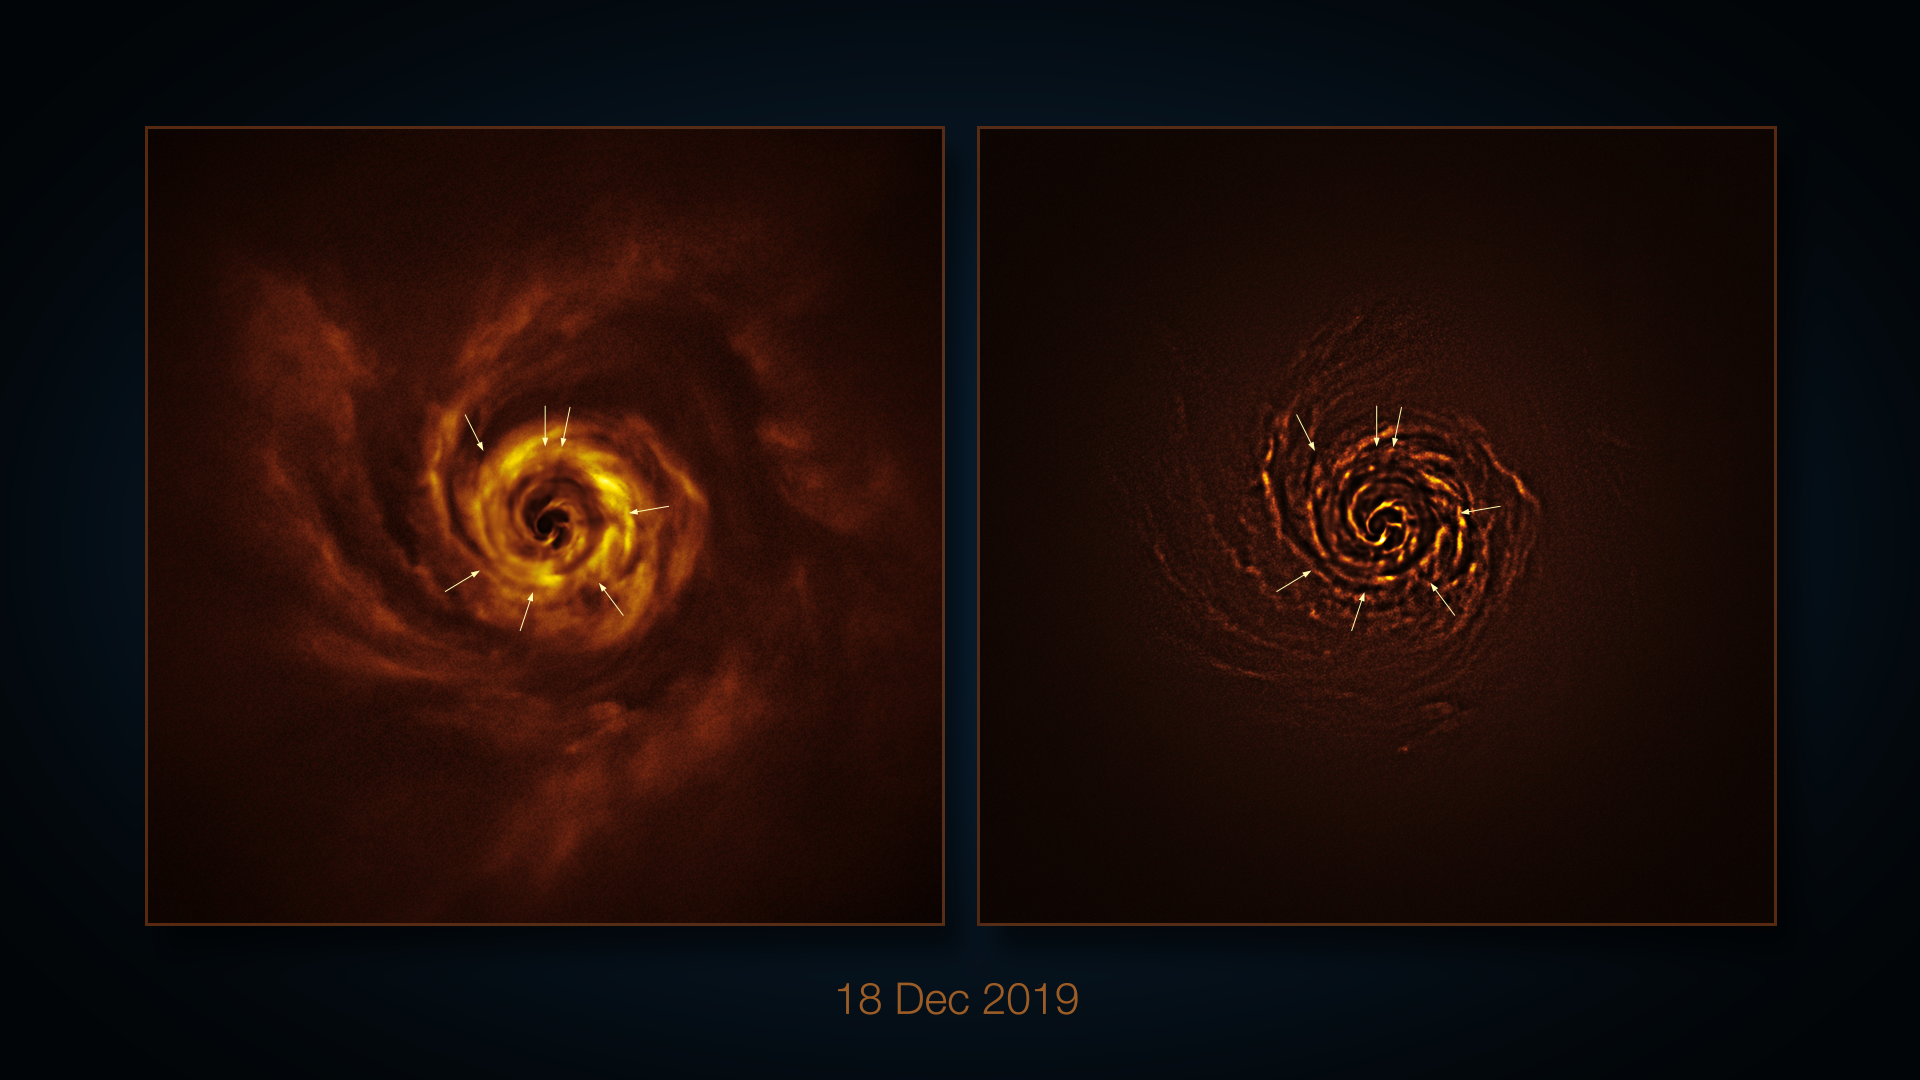

VLT image of the protoplanetary disc around AB Aurigae (annotated)

This image, taken with the SPHERE instrument on ESO’s Very Large Telescope (VLT) shows a disc of material around the young star AB Aurigae, where planets might be forming. Similar observations taken over the course of four years show the disc rotating around the star. The image to the right has been processed to highlight certain features of the disc, such as spiral arms and radial shadows cast by dense clumps of material. The shadows are indicated here with arrows.

Credit: ESO/A. Boccaletti et al.